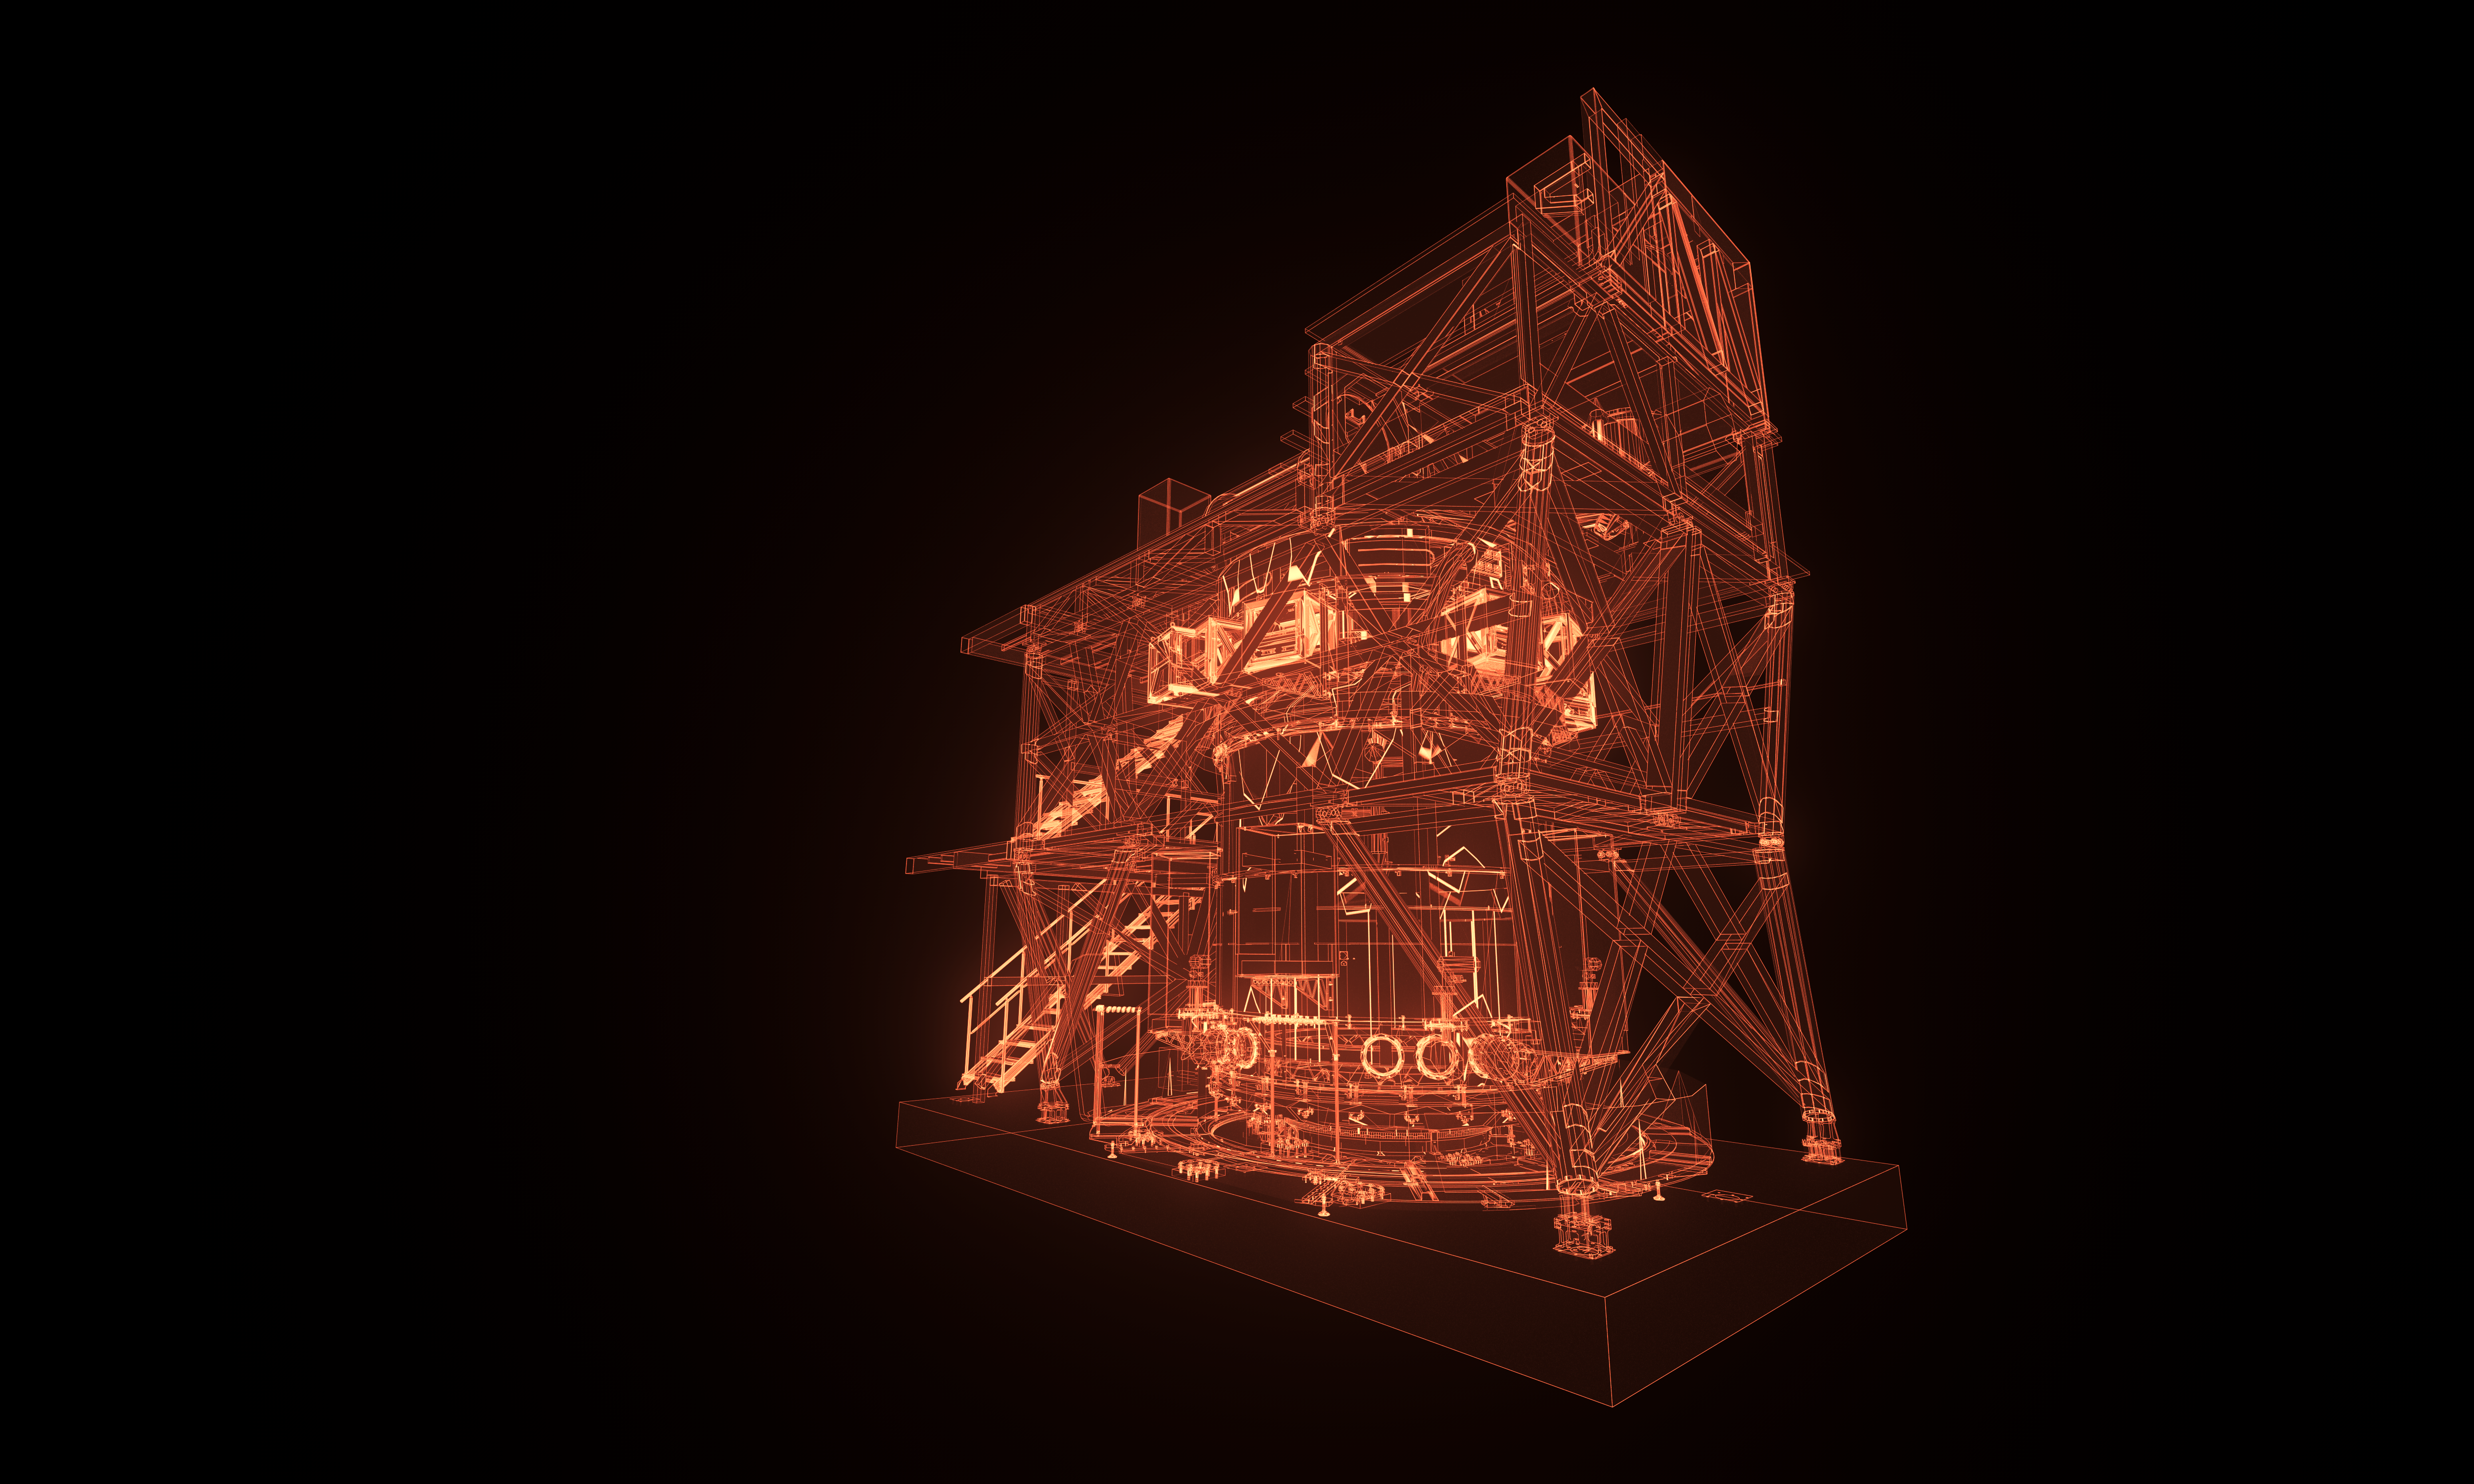

HARMONI model

An artistic impression of the computer model of the ELT instrument HARMONI.

Credit: ESO